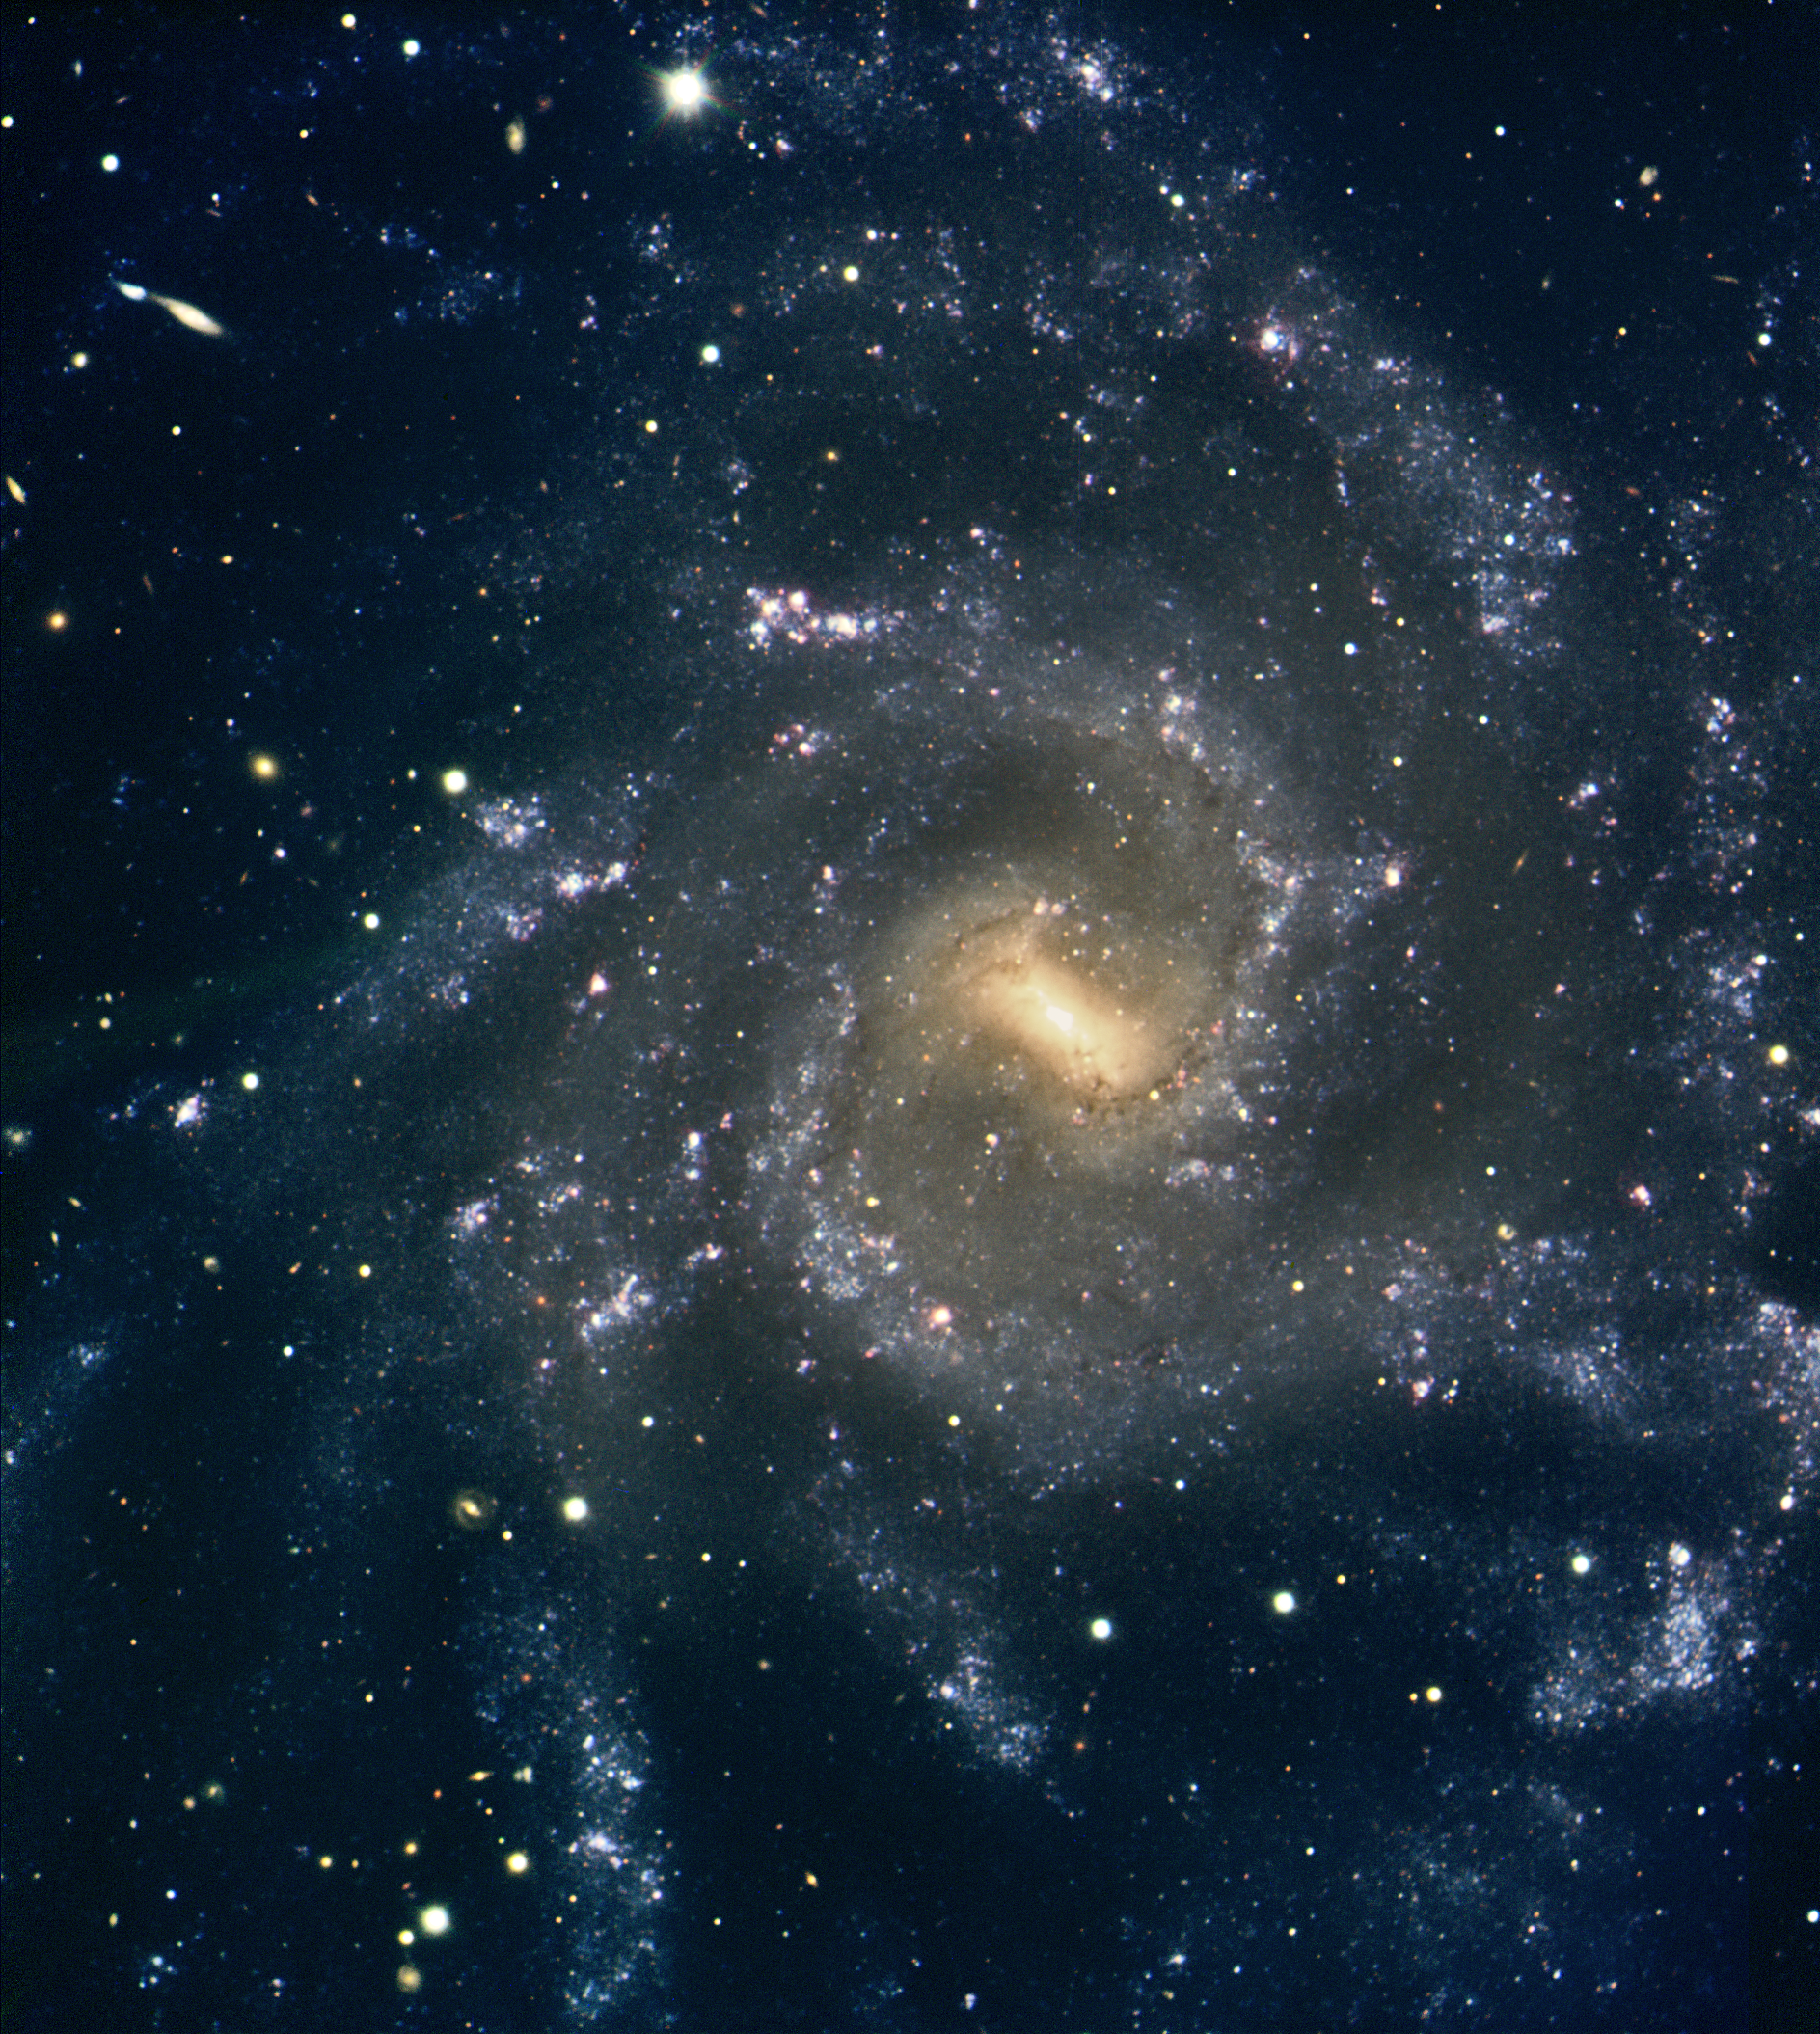

Magnificent spiral galaxy NGC 7424

Composite colour-coded image of another magnificent spiral galaxy, NGC 7424, at a distance of 40 million light-years. It is based on images obtained with the multi-mode VIMOS instrument on the ESO Very Large Telescope (VLT) in three different wavelength bands. The image covers 6.5 x 7.2 square arcminutes on the sky. North is up and East is to the right.

Read more about this superb object in the ESO Press Release eso0436.

Credit: ESO